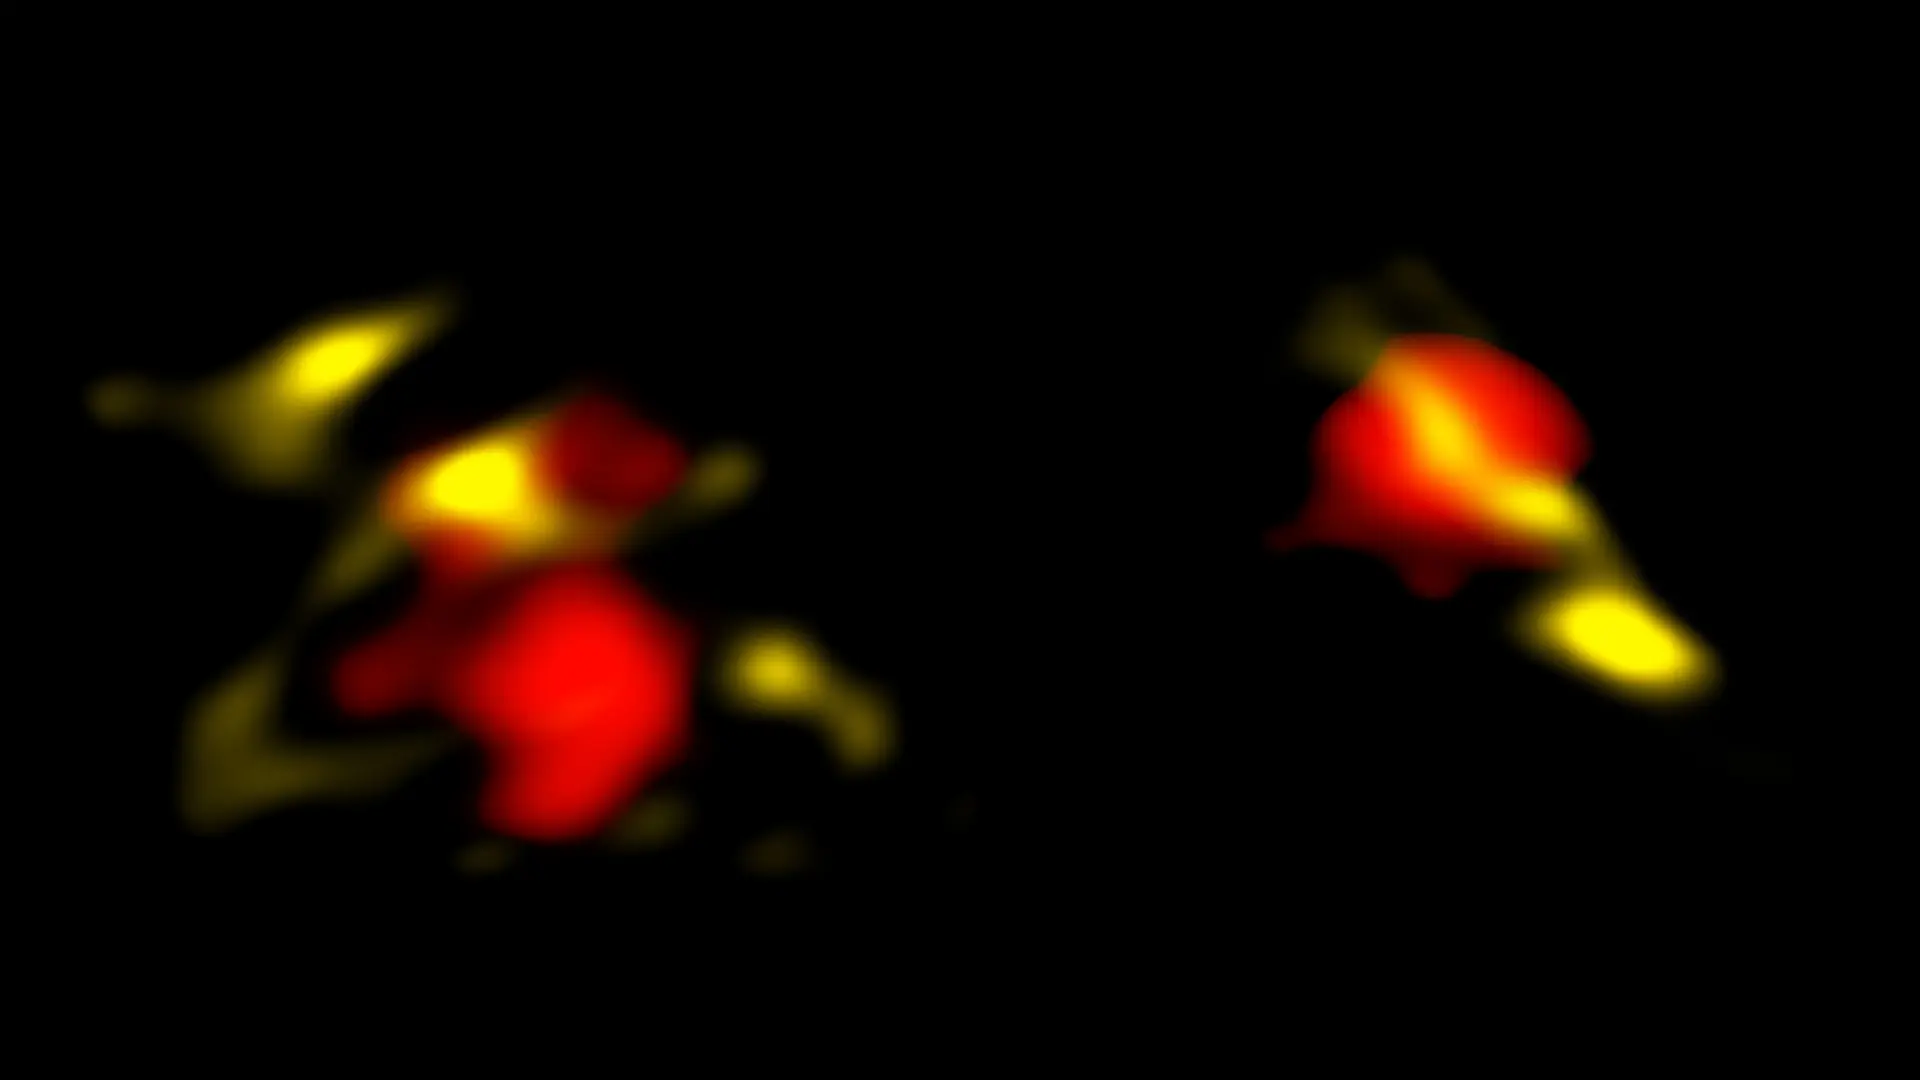

nrao20in15c

ALMA image of two dusty galaxies - These are two of the galaxies in the early universe that ALMA observed in radio waves. The galaxies are considered more "mature" than "primordial" because they contain large amounts of dust (yellow). ALMA also revealed the gas (red), which is used to measure the obscured star-formation and motions in the galaxies.

Credit: B. Saxton NRAO/AUI/NSF, ALMA (ESO/NAOJ/NRAO), ALPINE team